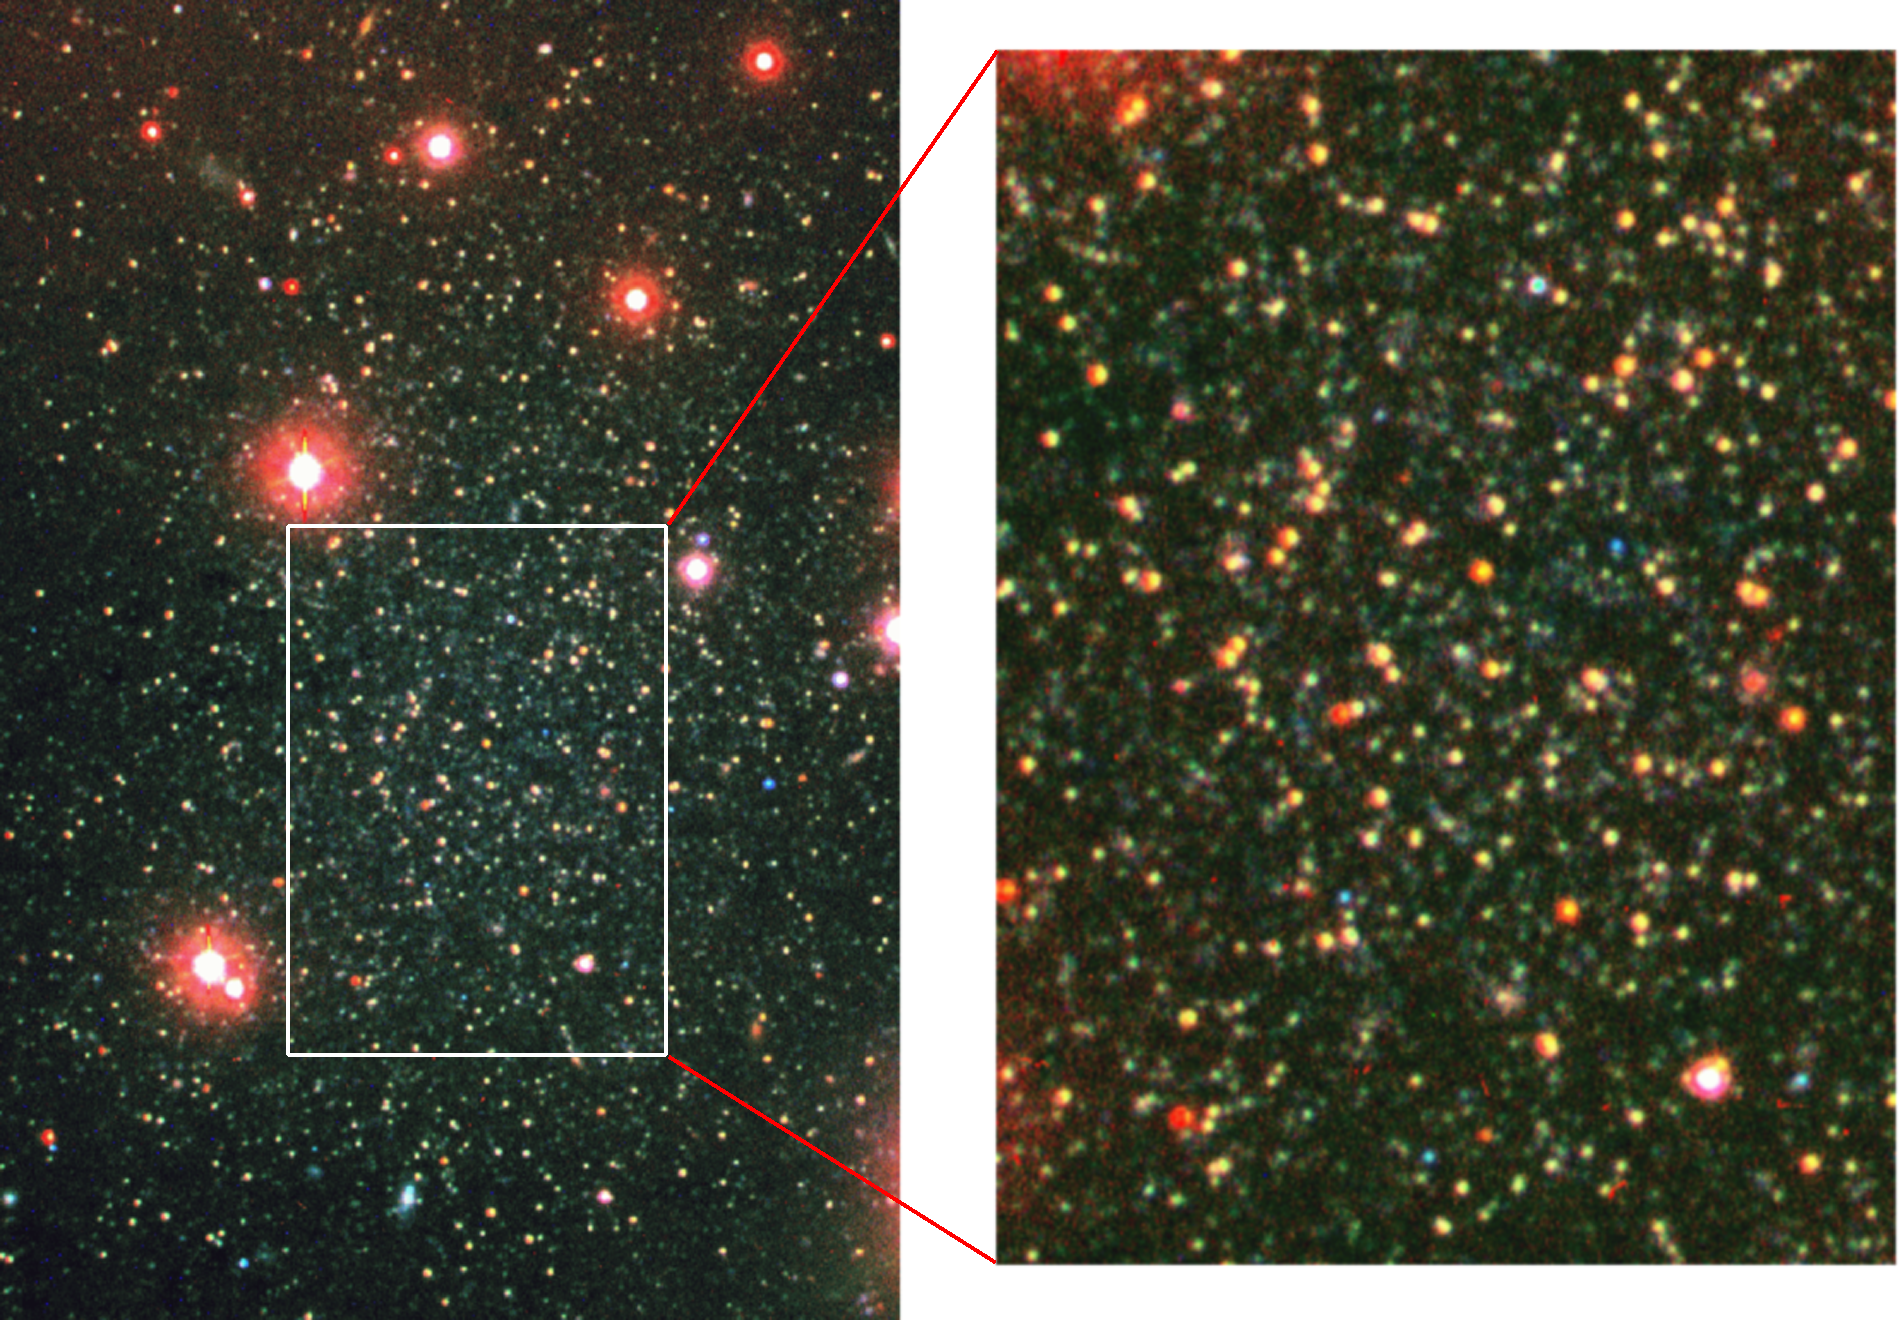

Dwarf galaxy Andromeda VI

The new dwarf galaxy And VI was discovered in the Local Group by NOAO astronomers, and is discussed in NOAO press release 99-01. This is a true color image obtained with the 3.5-meter WIYN telescope at the National Science Foundation's Kitt Peak National Observatory. Most of the stars are slightly red in color. A few very evolved stars are extremely red, while some blue stars (probably foreground stars in our own Milky Way) are also present. The right panel is an enlarged view of the center of And VI showing the tight packing of stars in this high resolution image.

Credit: George Jacoby/WIYN/NOIRLab/NSF